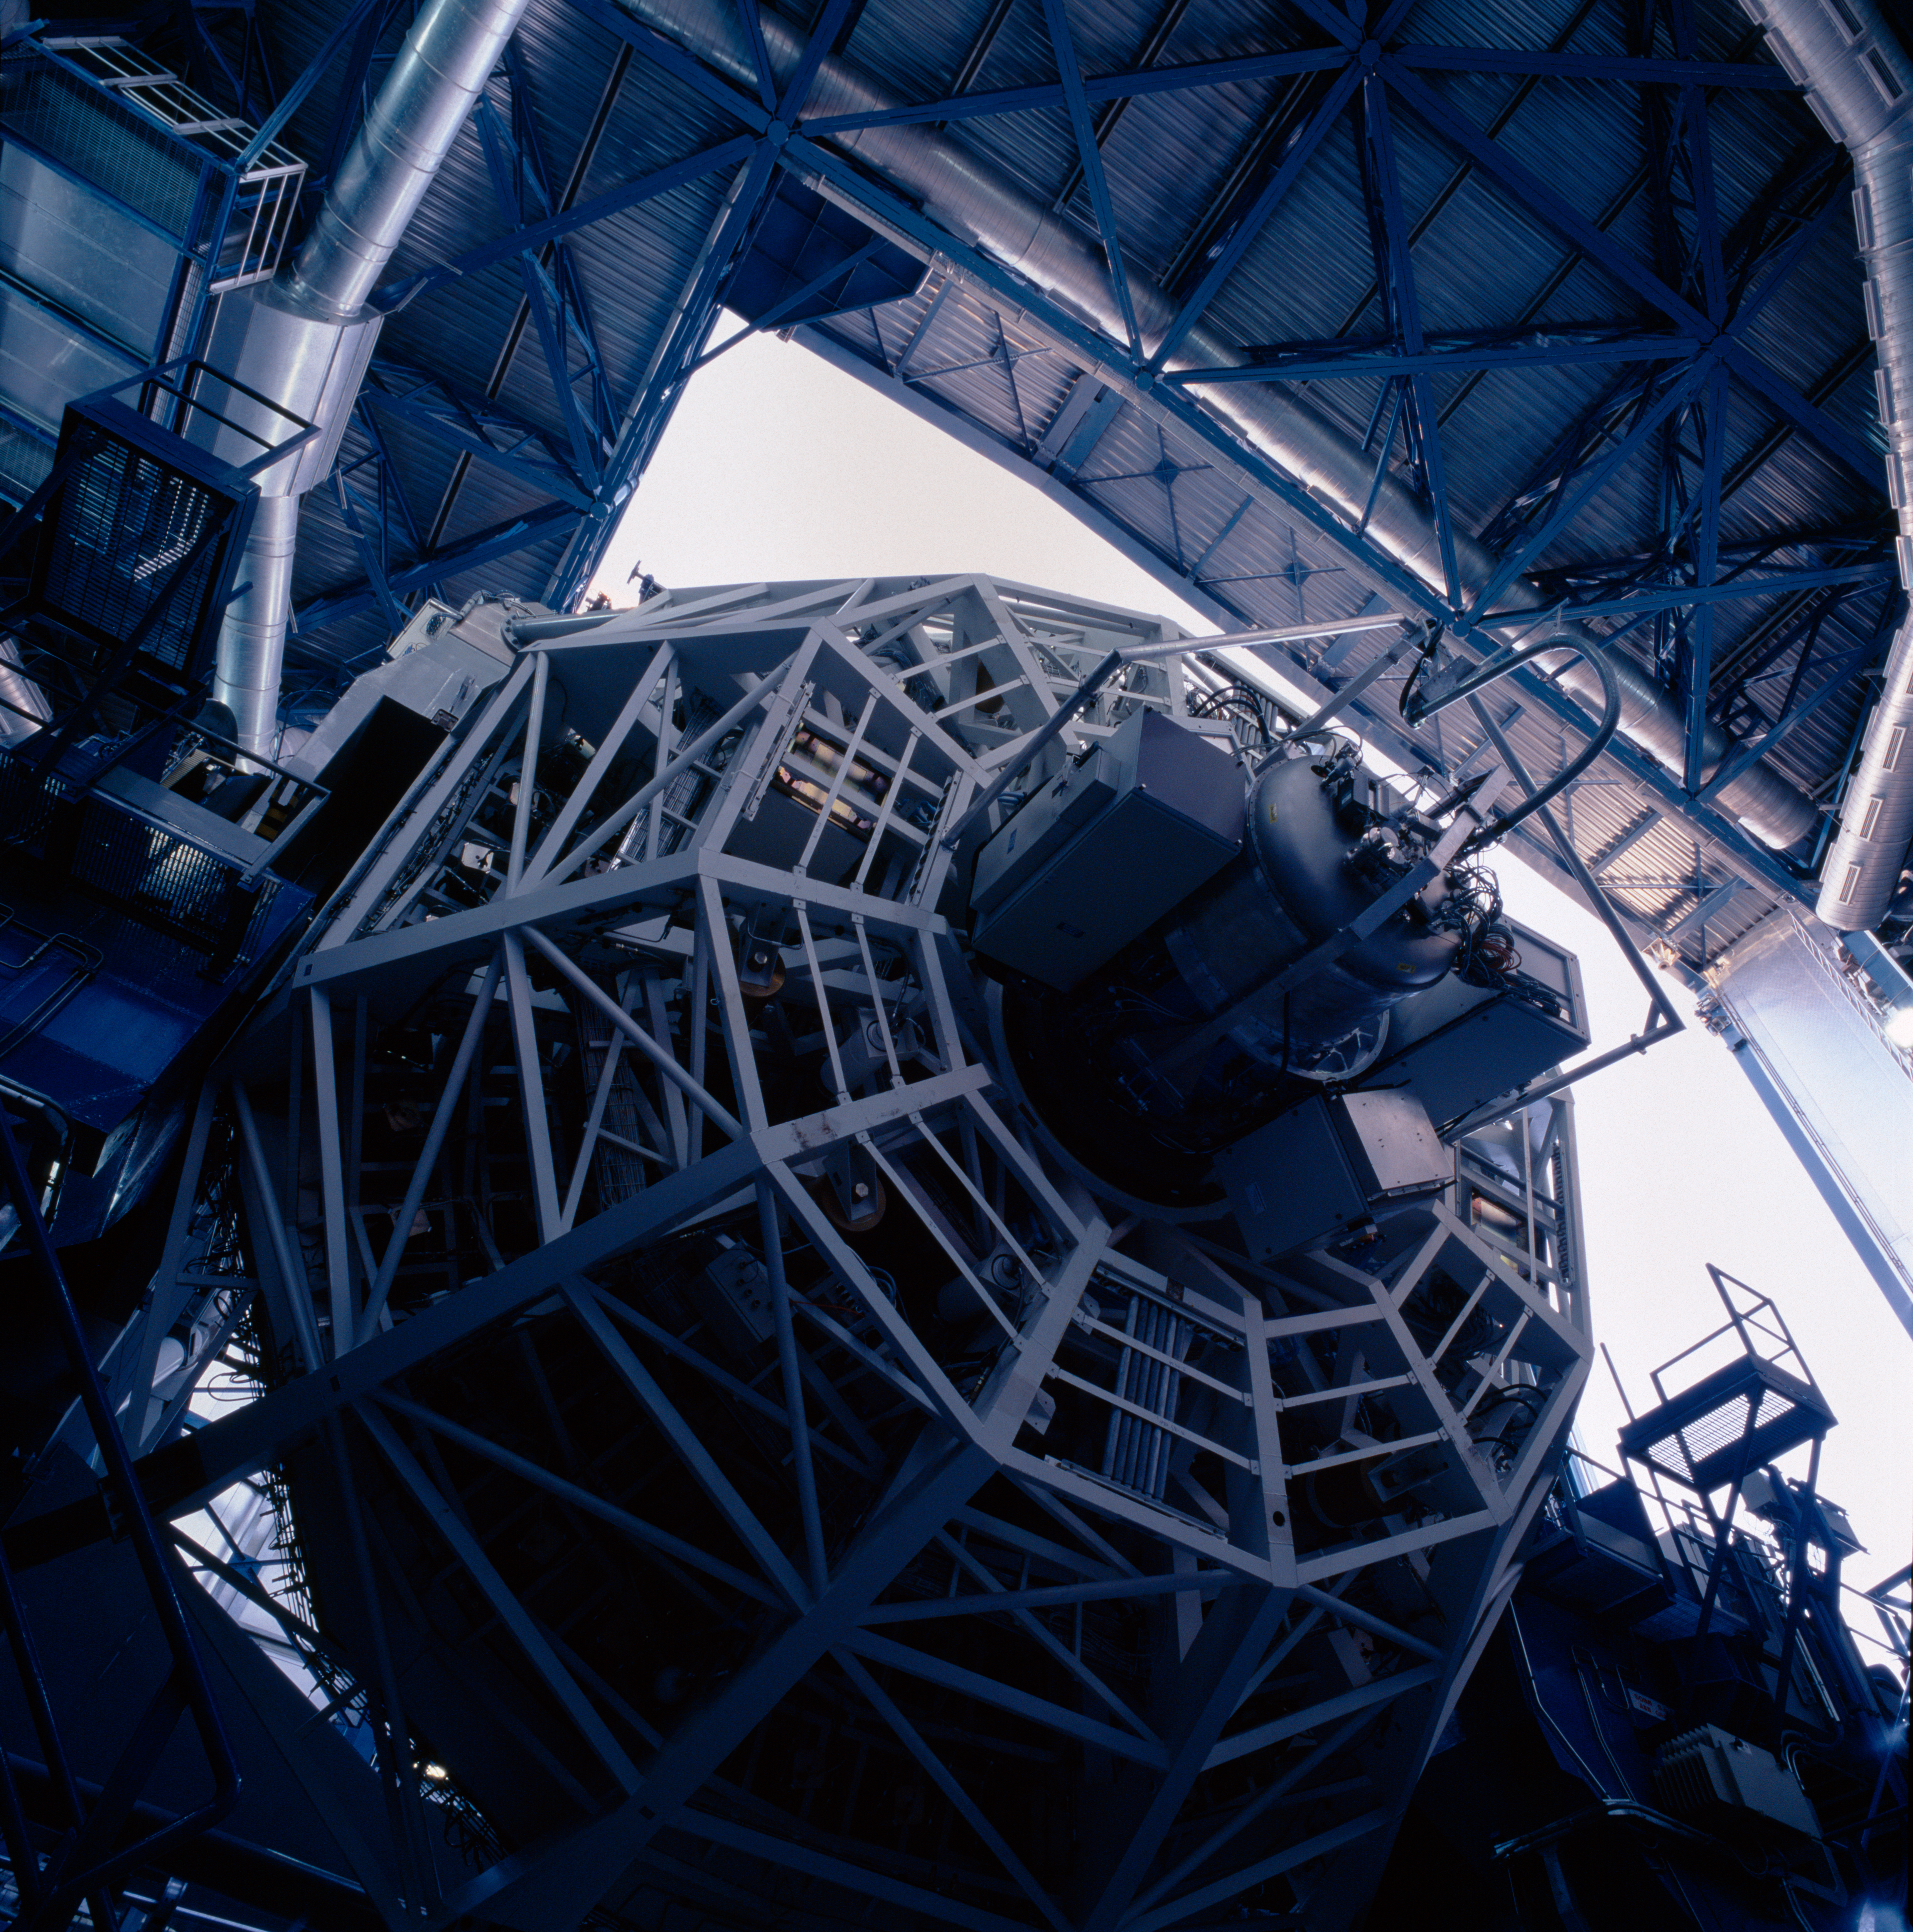

The M1 cell of UT4-YEPUN, and SINFONI

Every day, before the observations start, each telescope undergoes a complete start up during which each of its function is checked, like a plane before take off. Here, Yepun, the fourth Unit Telescope, has been moved to a very low altitude, revealing the cell holding its main mirror and the SINFONI integral-field spectrograph.

Credit: ESO